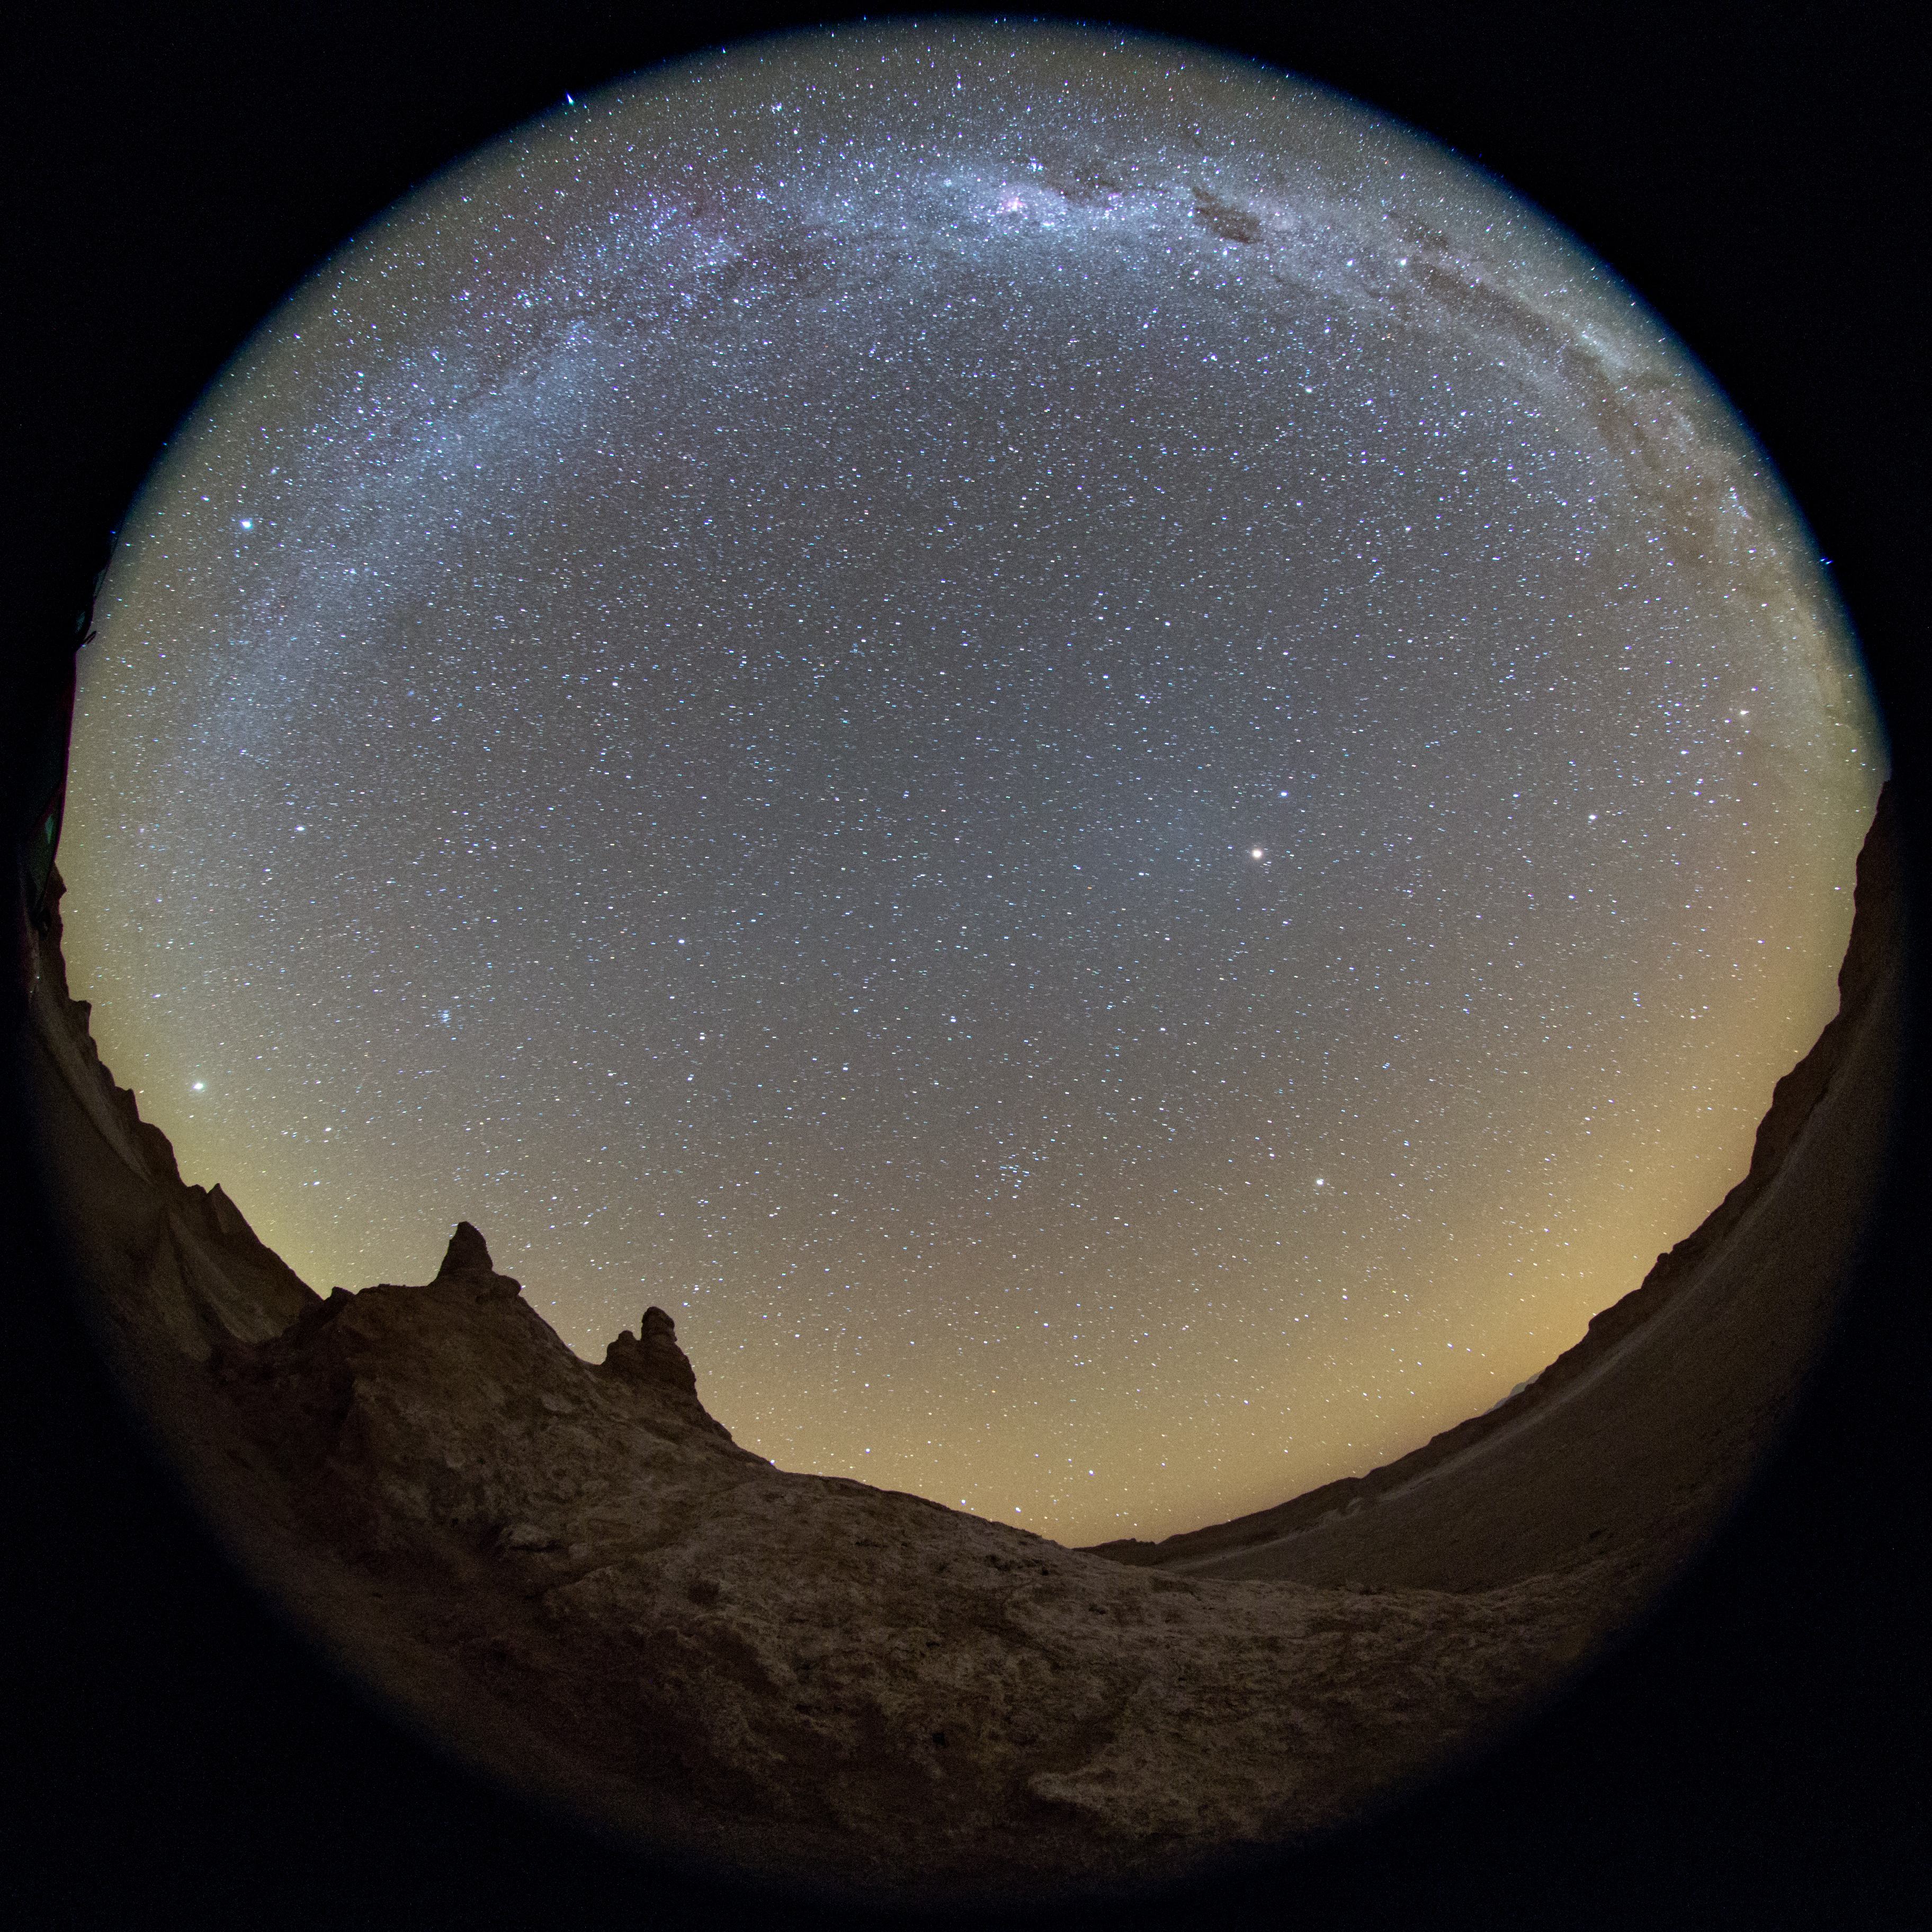

Full view of Atacama at Night

The Chilean night sky revealed in this fish-eye (fulldome) view from the Atacama Desert. The Milky Way can be seen to arc across the sky. The Atacama sky is enhanced by a orange/yellow aurora-like shimmer, called airglow, which is caused by light-emitting chemical reactions in the atmosphere. Normally, those emissions are not so strong, but the night this image was taken they were particularly bright, producing this unusual picture.

Credit: ESO/B. Tafreshi (twanight.org)